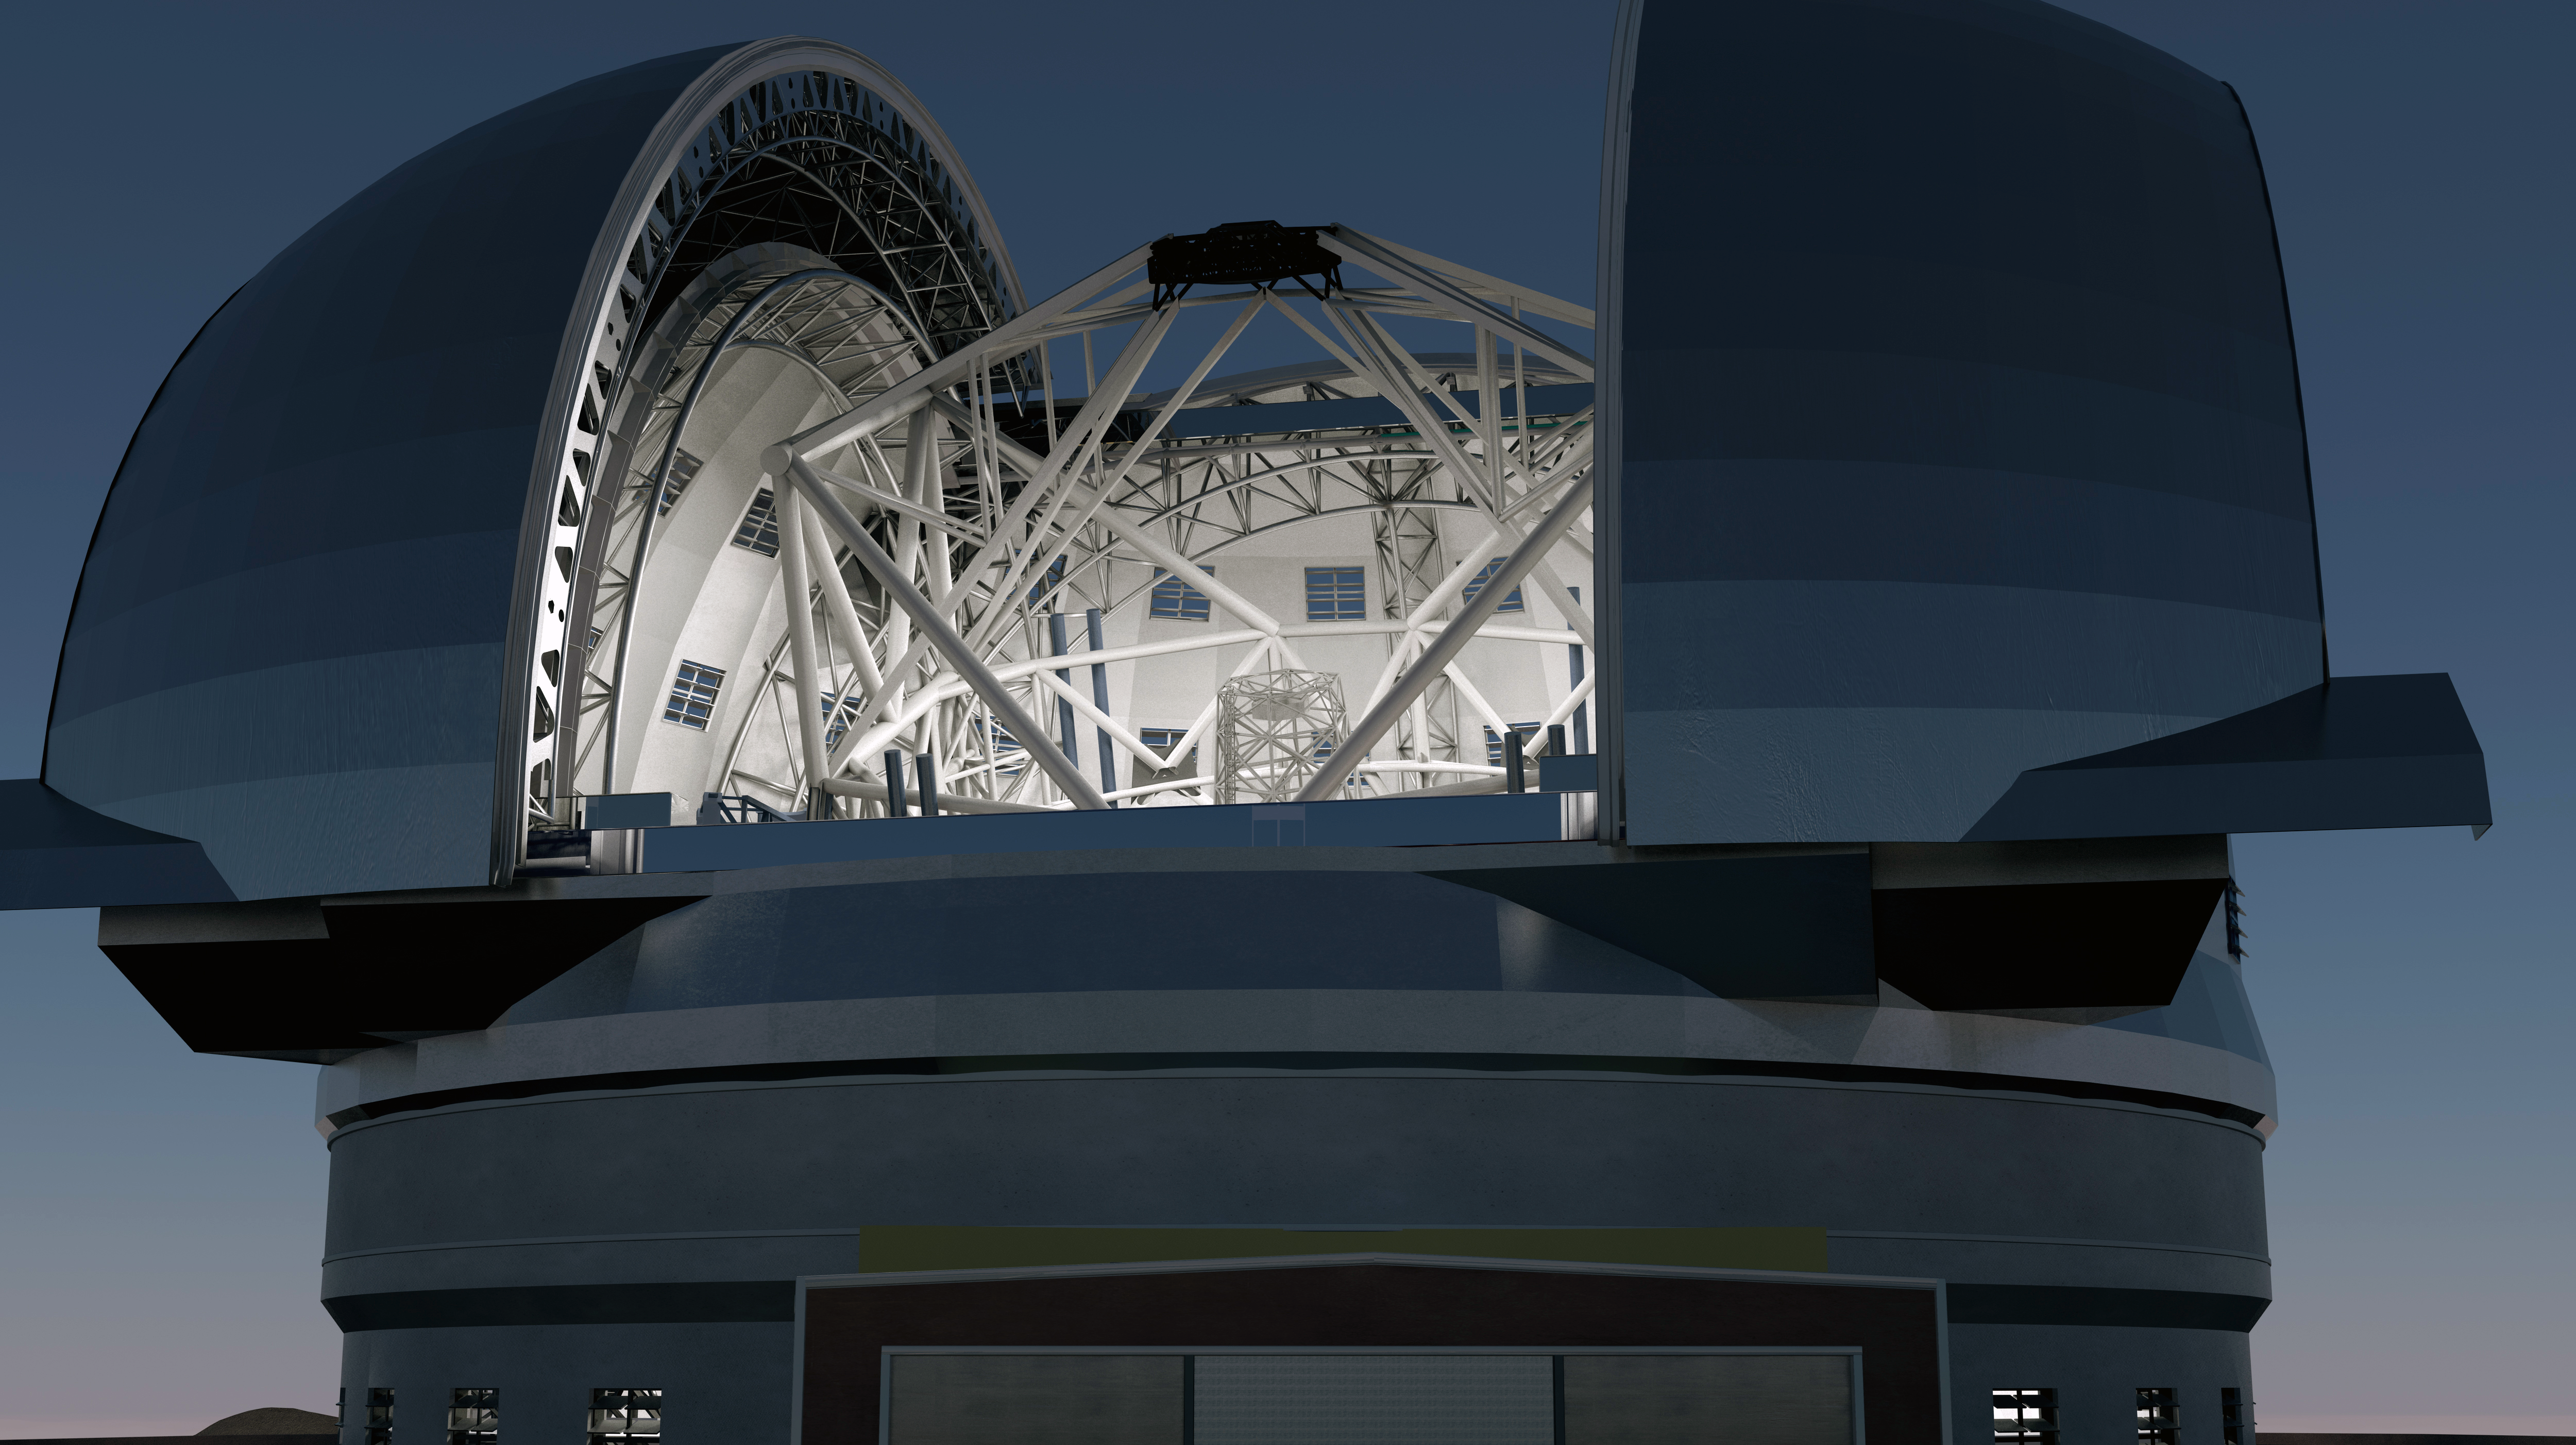

The future Extremely Large Telescope

This architectural concept drawing of ESO’s planned Extremely Large Telescope (ELT) shows the world’s largest planned optical telescope gazing heavenwards. Slated to begin operations early in the next decade, the ELT will tackle the biggest scientific challenges of our time. A chief goal will be to track down Earth-like planets around other stars in the “habitable zones” where life could exist — one of the Holy Grails of modern observational astronomy. The ELT will also make fundamental contributions to cosmology by measuring the properties of the first stars and galaxies and probing the nature of dark matter and dark energy.

On top of this, astronomers are also planning for the unexpected — new and unforeseeable questions will surely arise from the discoveries made with the ELT. With a primary mirror measuring an astounding 39 metres across, the ELT will collect 25 times more light than one 8.2-metre telescope at ESO’s Very Large Telescope observatory in Chile, which is currently a world leader in terms of astronomical observational capacity.

The design for the ELT shown here was published in 2011 and is preliminary.

Credit: Swinburne Astronomy Productions/ESO